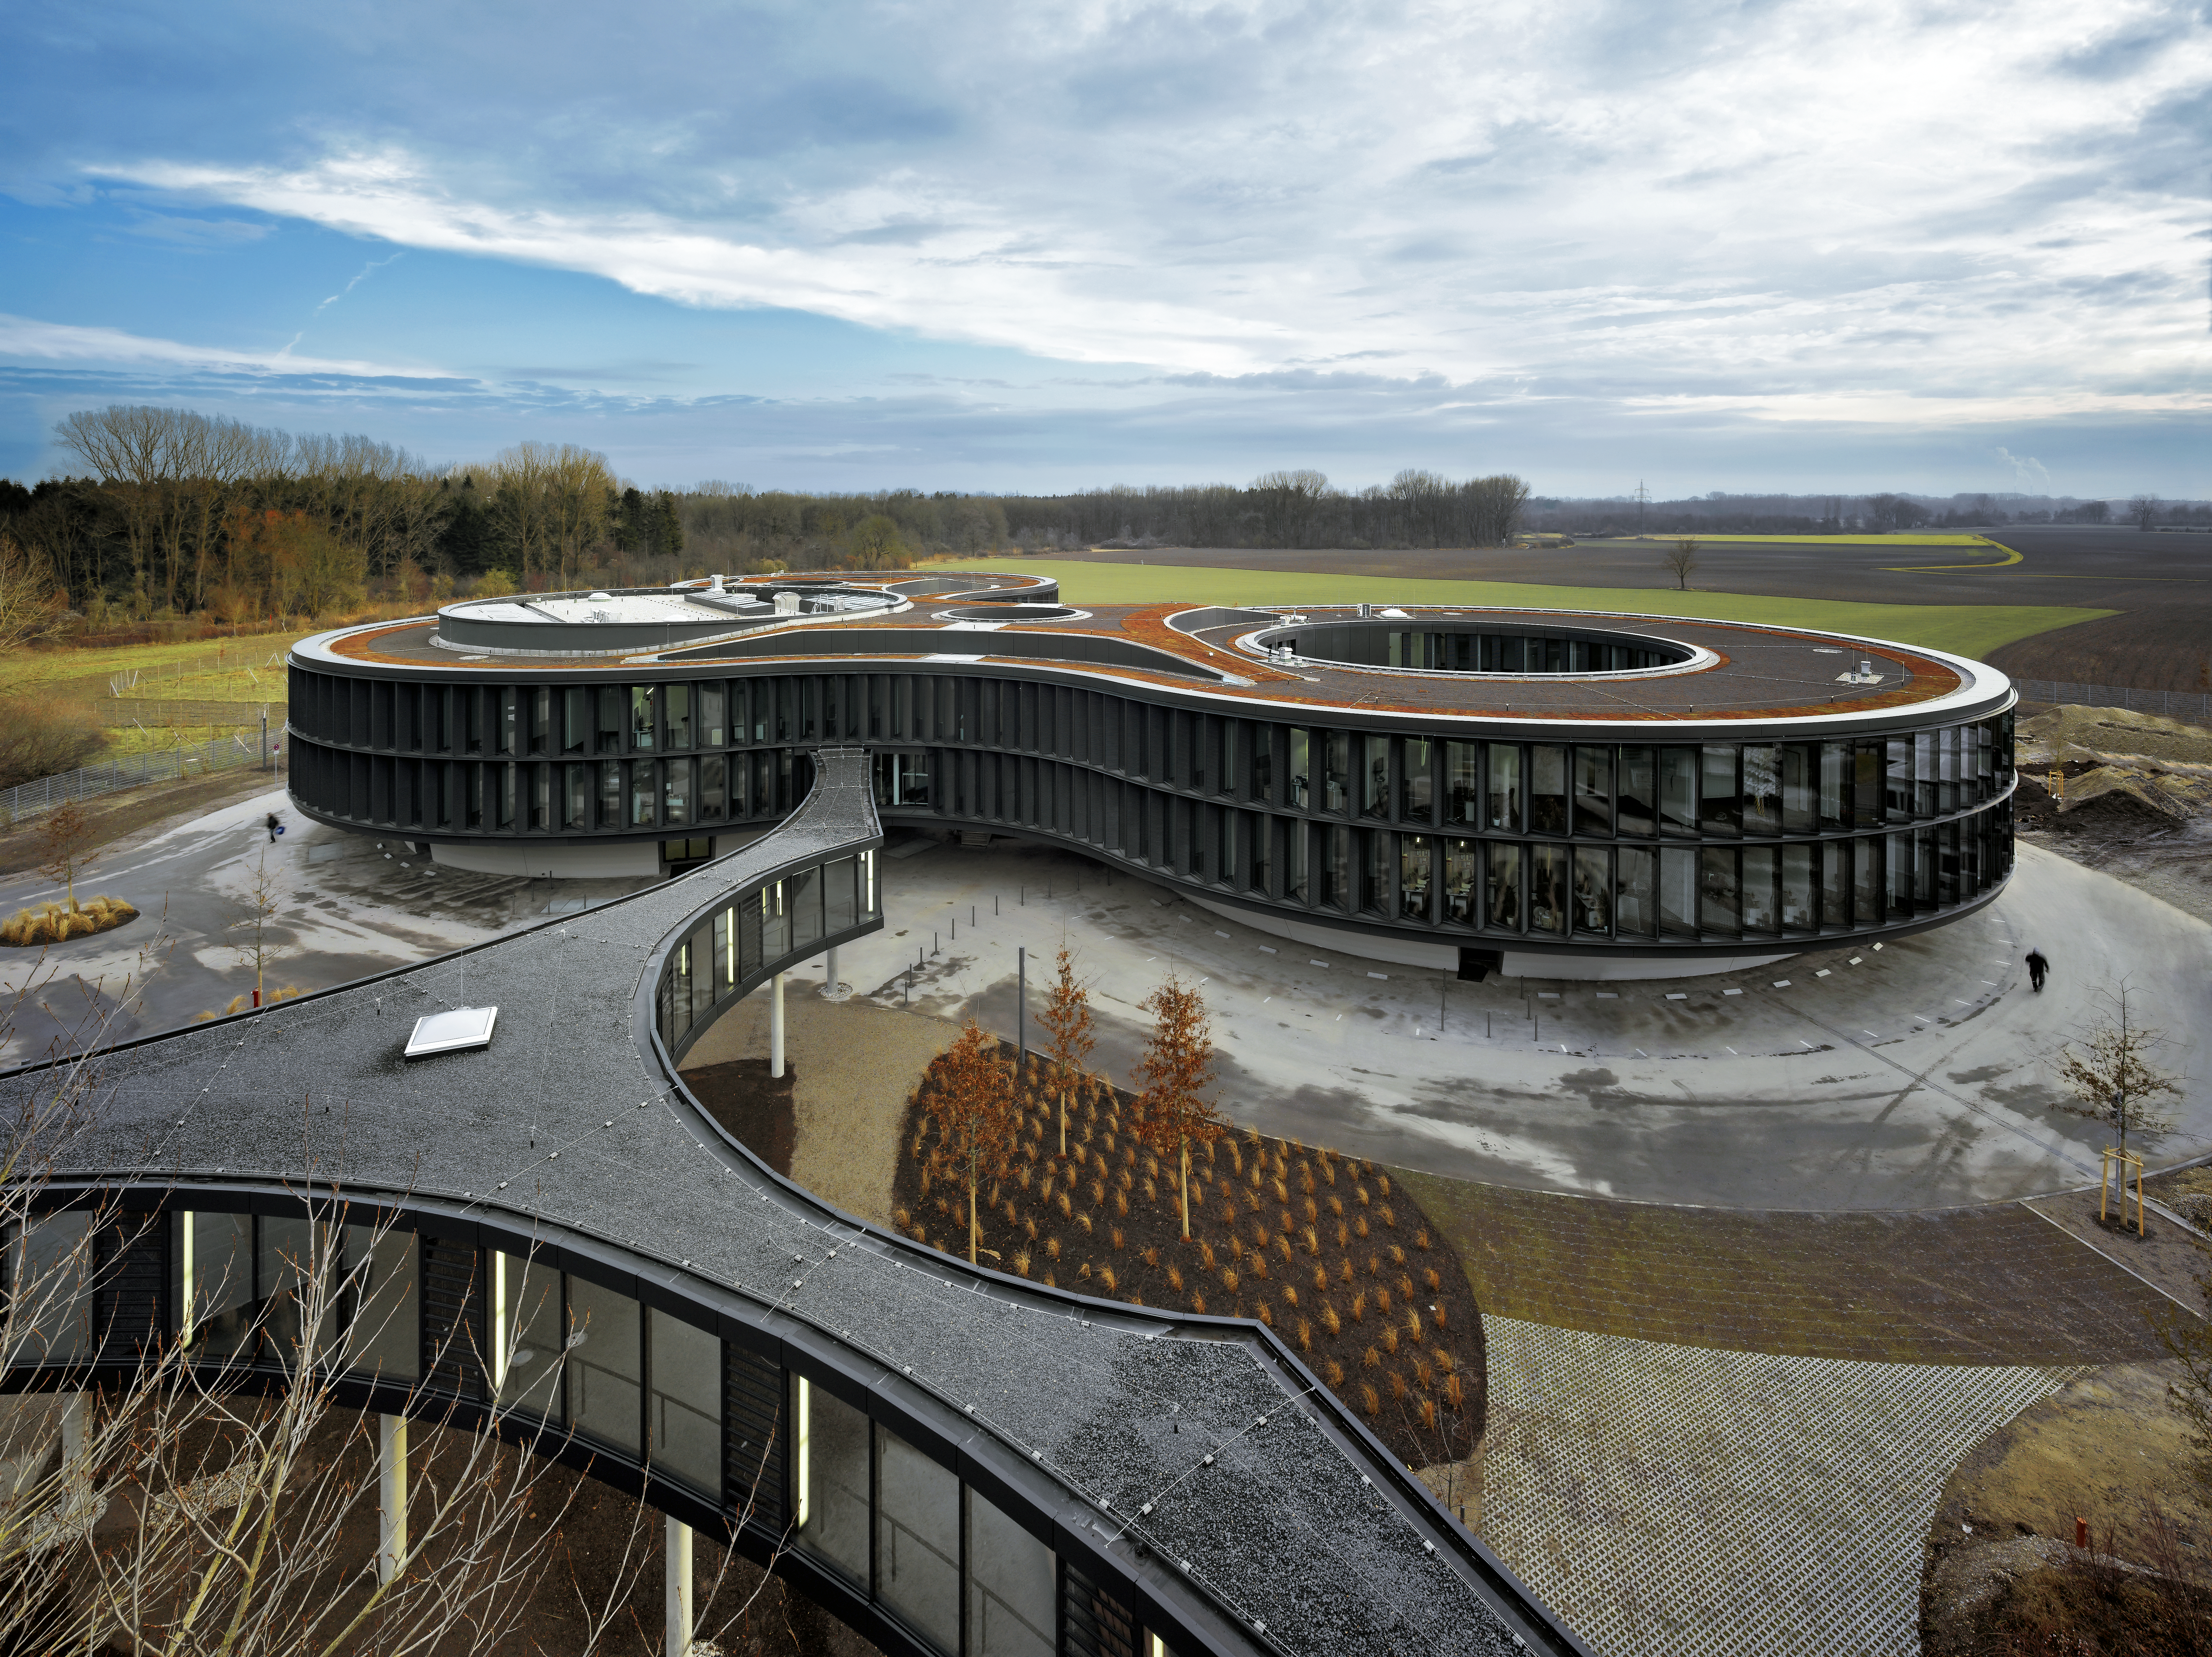

ESO Headquarters office building

The new office building of the ESO Headquarters in Garching, Germany, seen from high above. The picture was taken from the top floor of the old building.

In the front the bridge, connecting the new office building, the technical building and the original headquarters are visible.

Credit: Roland Halbe/ESO